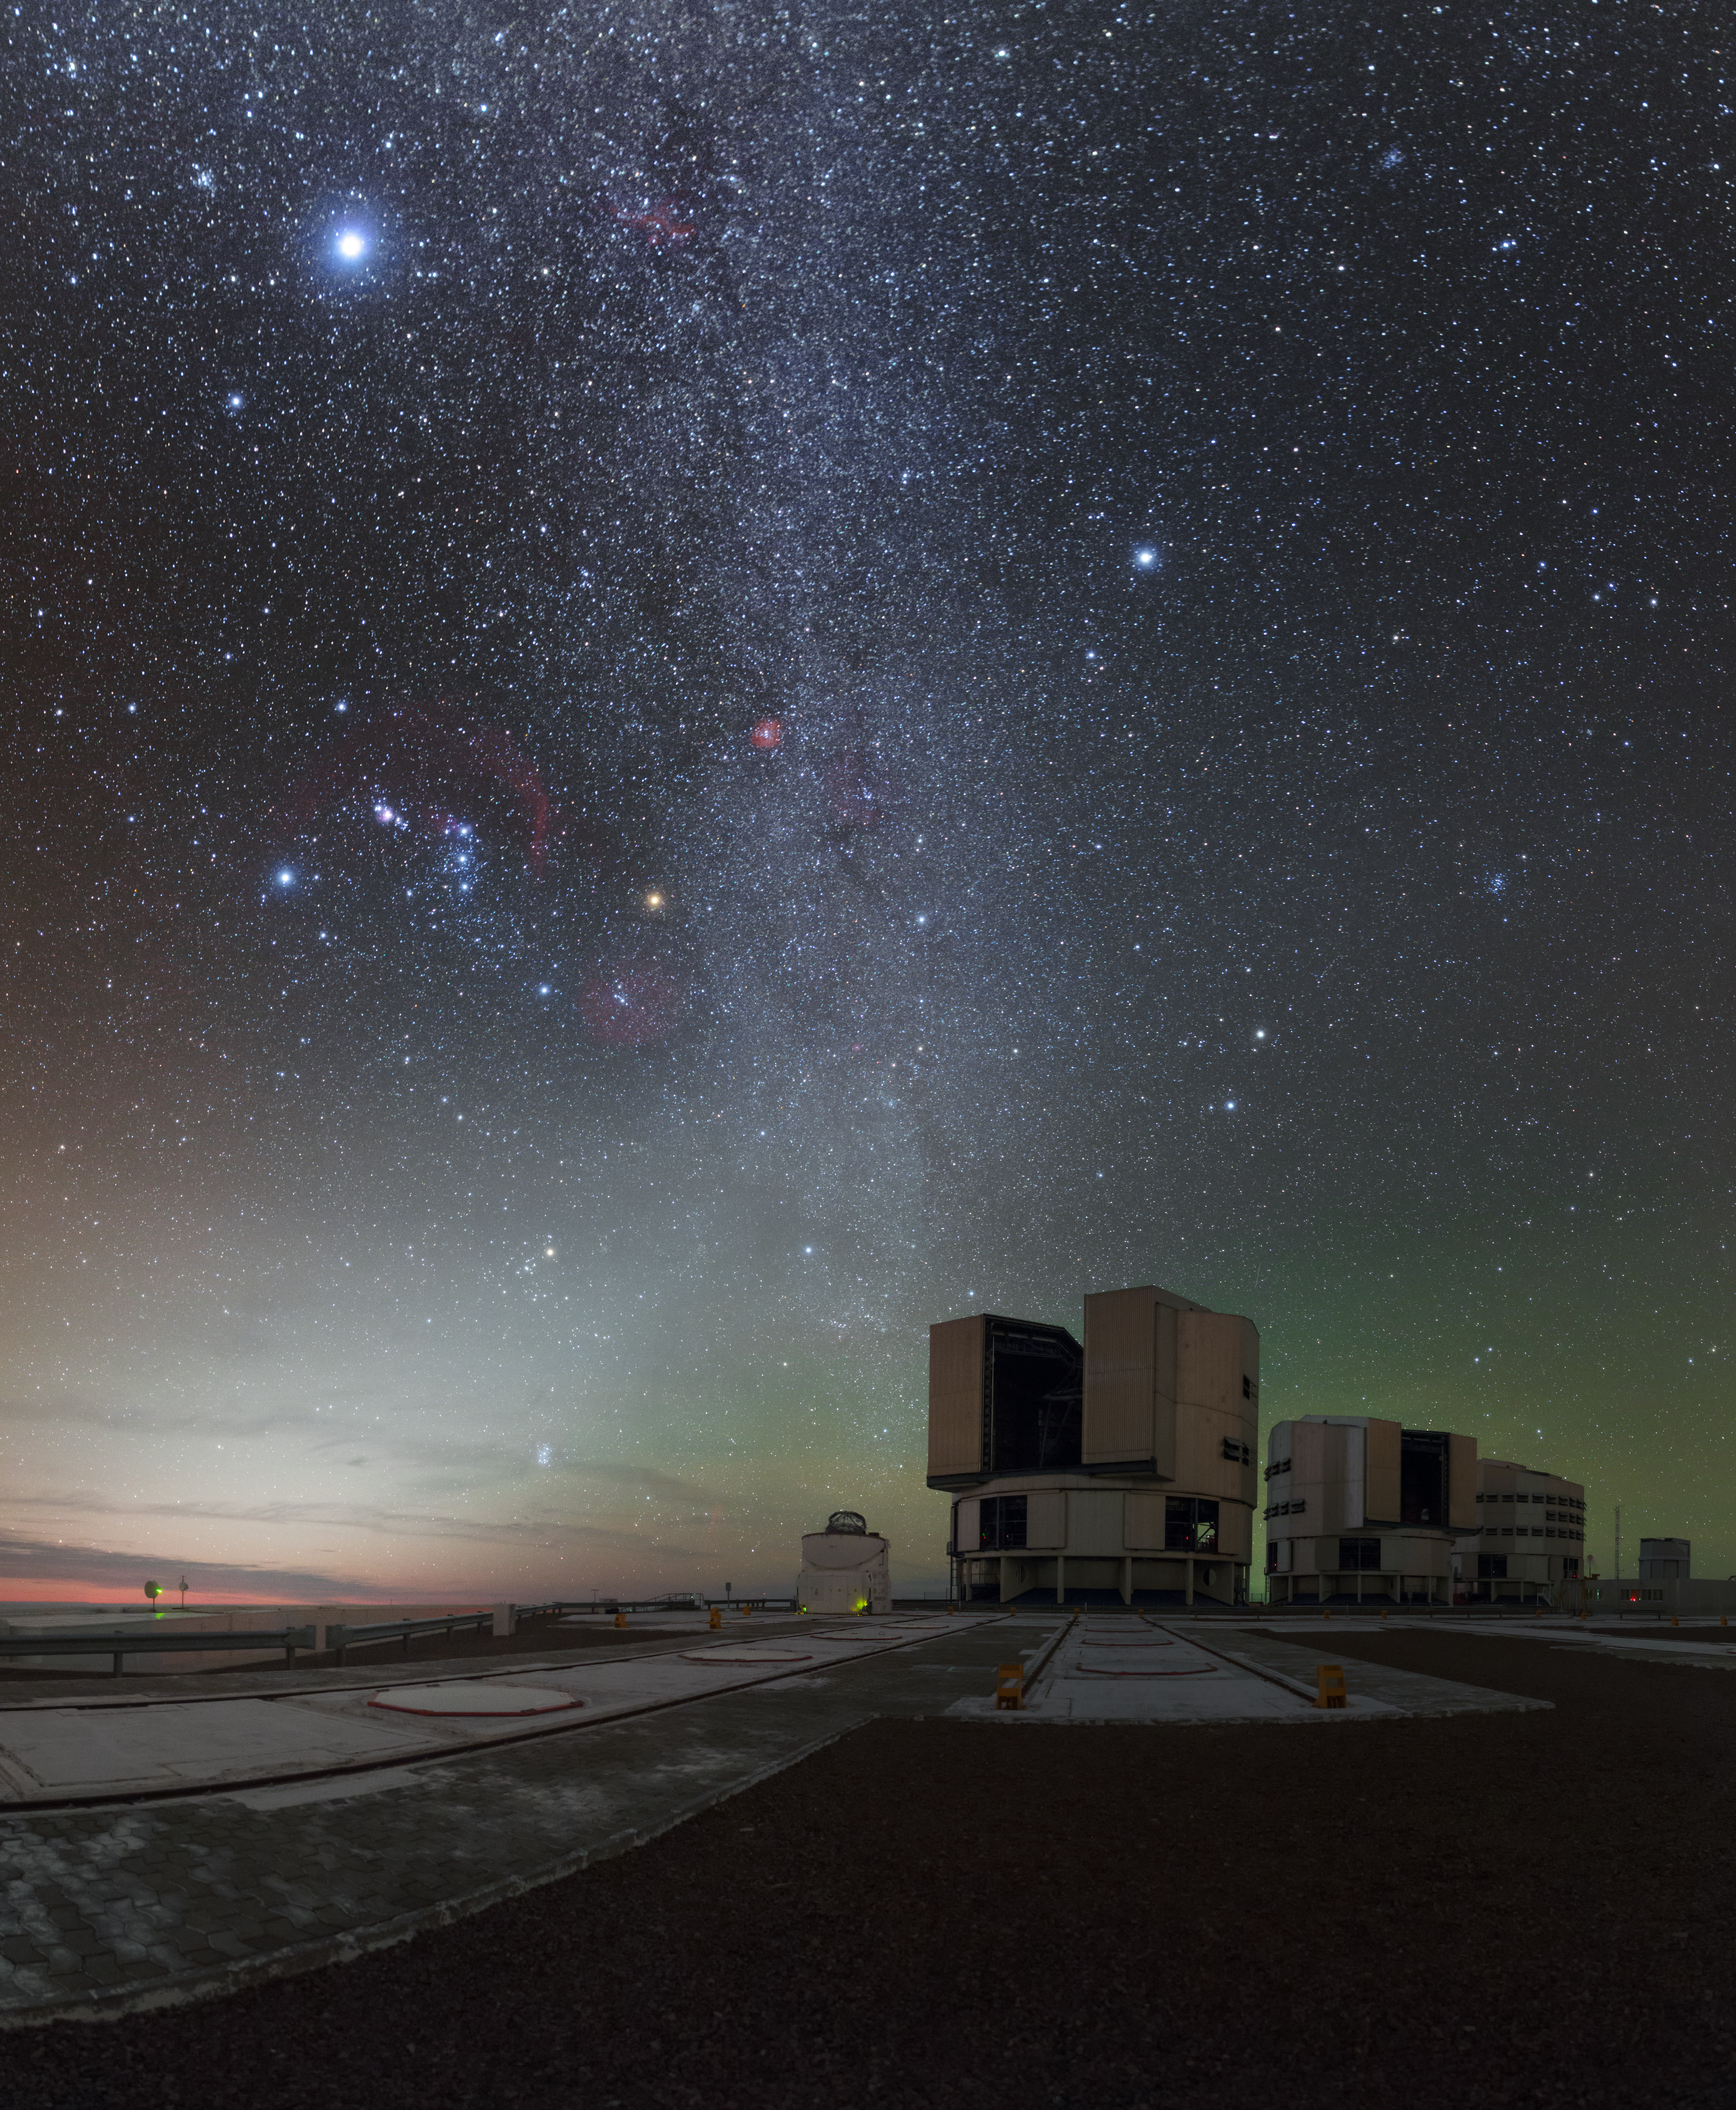

Colourful skies over Paranal Observatory

Paranal Observatory is home to ESO's Very Large Telescope (VLT), the world's most advanced optical instrument. The VLT consists of four Unit Telescopes, three of which are visible in this image, which can be combined to form a giant interferometer. The Milky Way might look beautifully detailed here, but one VLT telescope can see objects that are an incredible four billion times fainter than what can be seen with the unaided eye. This has stimulated a new age of discoveries, with the VLT recording several notable scientific firsts, including the first image of an extrasolar planet.

Credit: P. Horálek/ESO